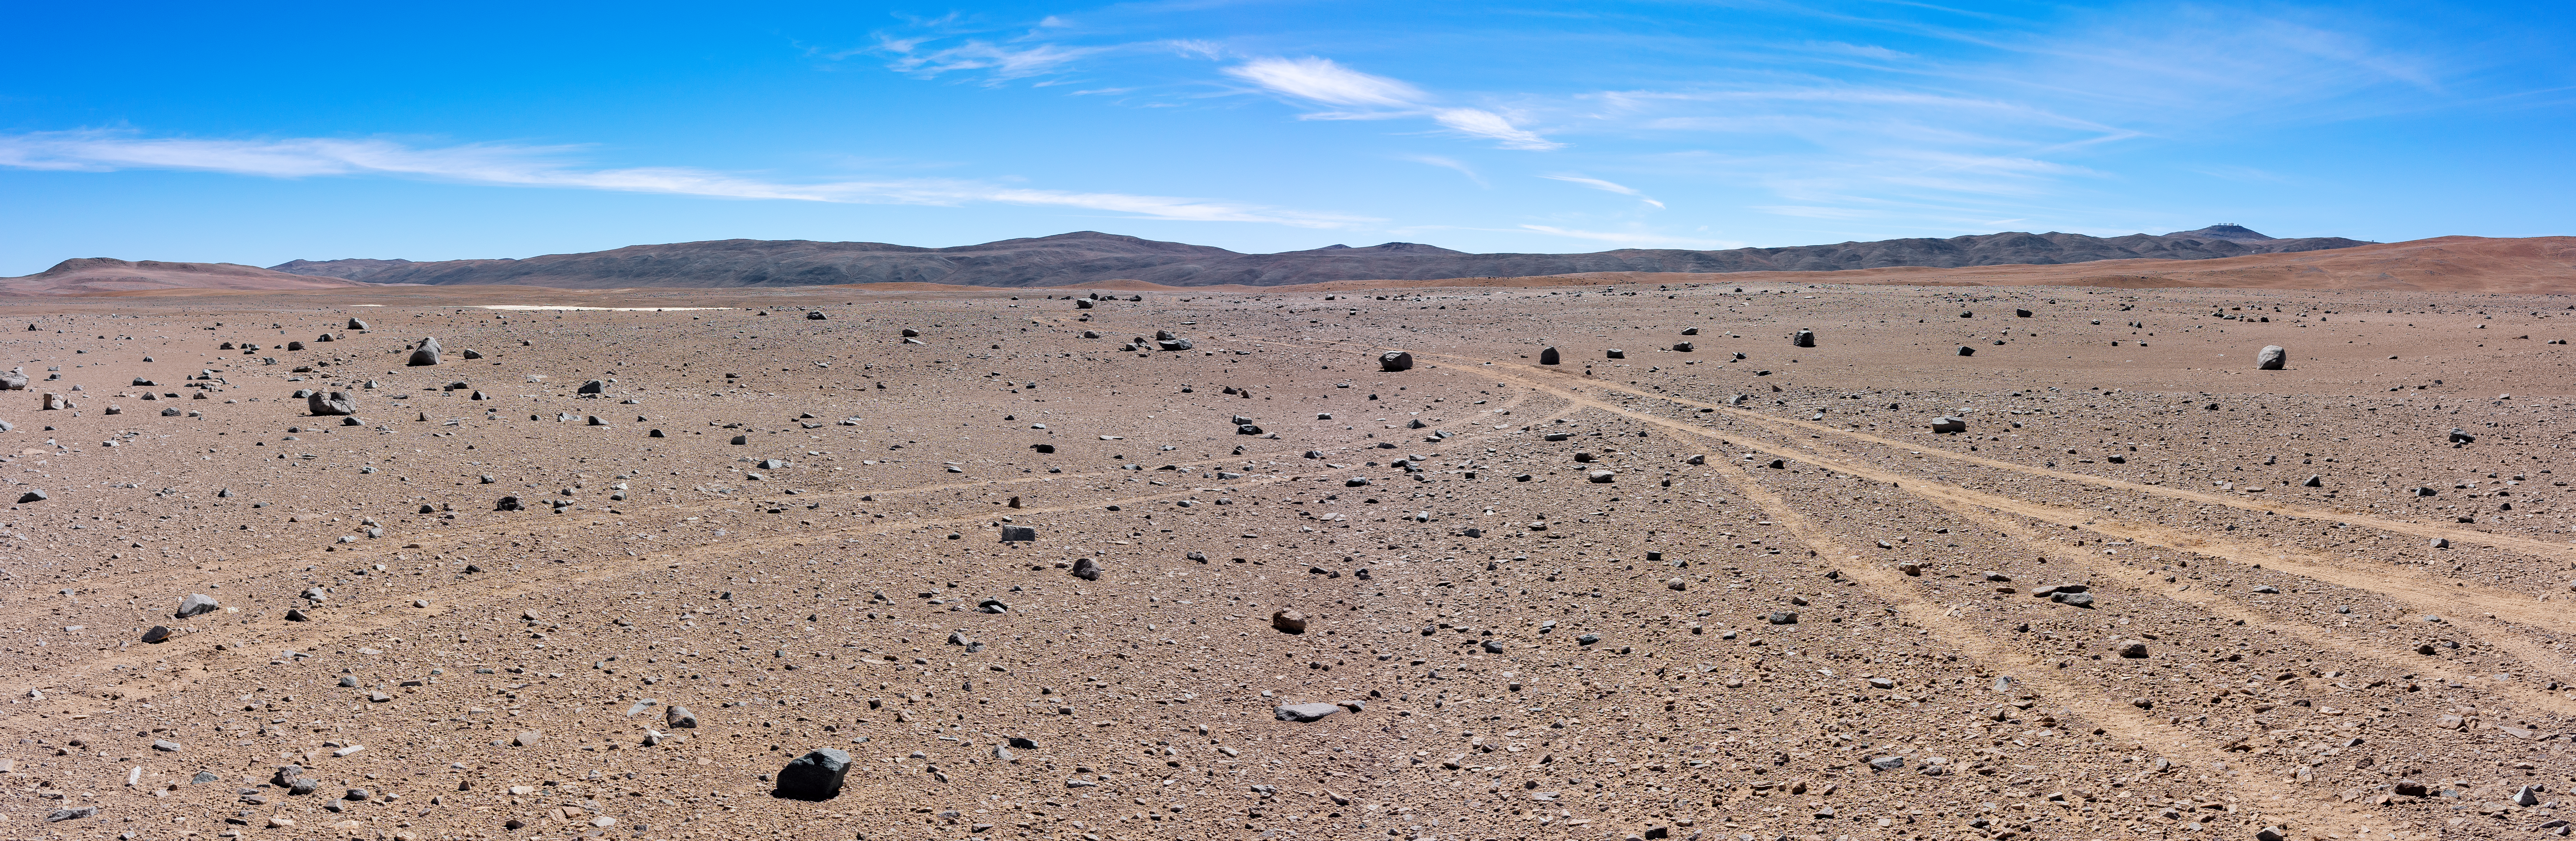

The site of the future Cherenkov Telescope Array

The Cherenkov Telescope Array project selected a site within the Paranal Observatory grounds as its southern site in July 2015, subject to successful negotiations. The CTA project is an initiative to build the next generation of ground-based instruments designed for the detection of very high energy gamma-rays. Gamma rays are emitted by the hottest and most powerful objects in the Universe — such as supermassive black holes, supernovae and possibly remnants of the Big Bang. The array will provide valuable deeper insights into the high-energy Universe.

Credit: ESO